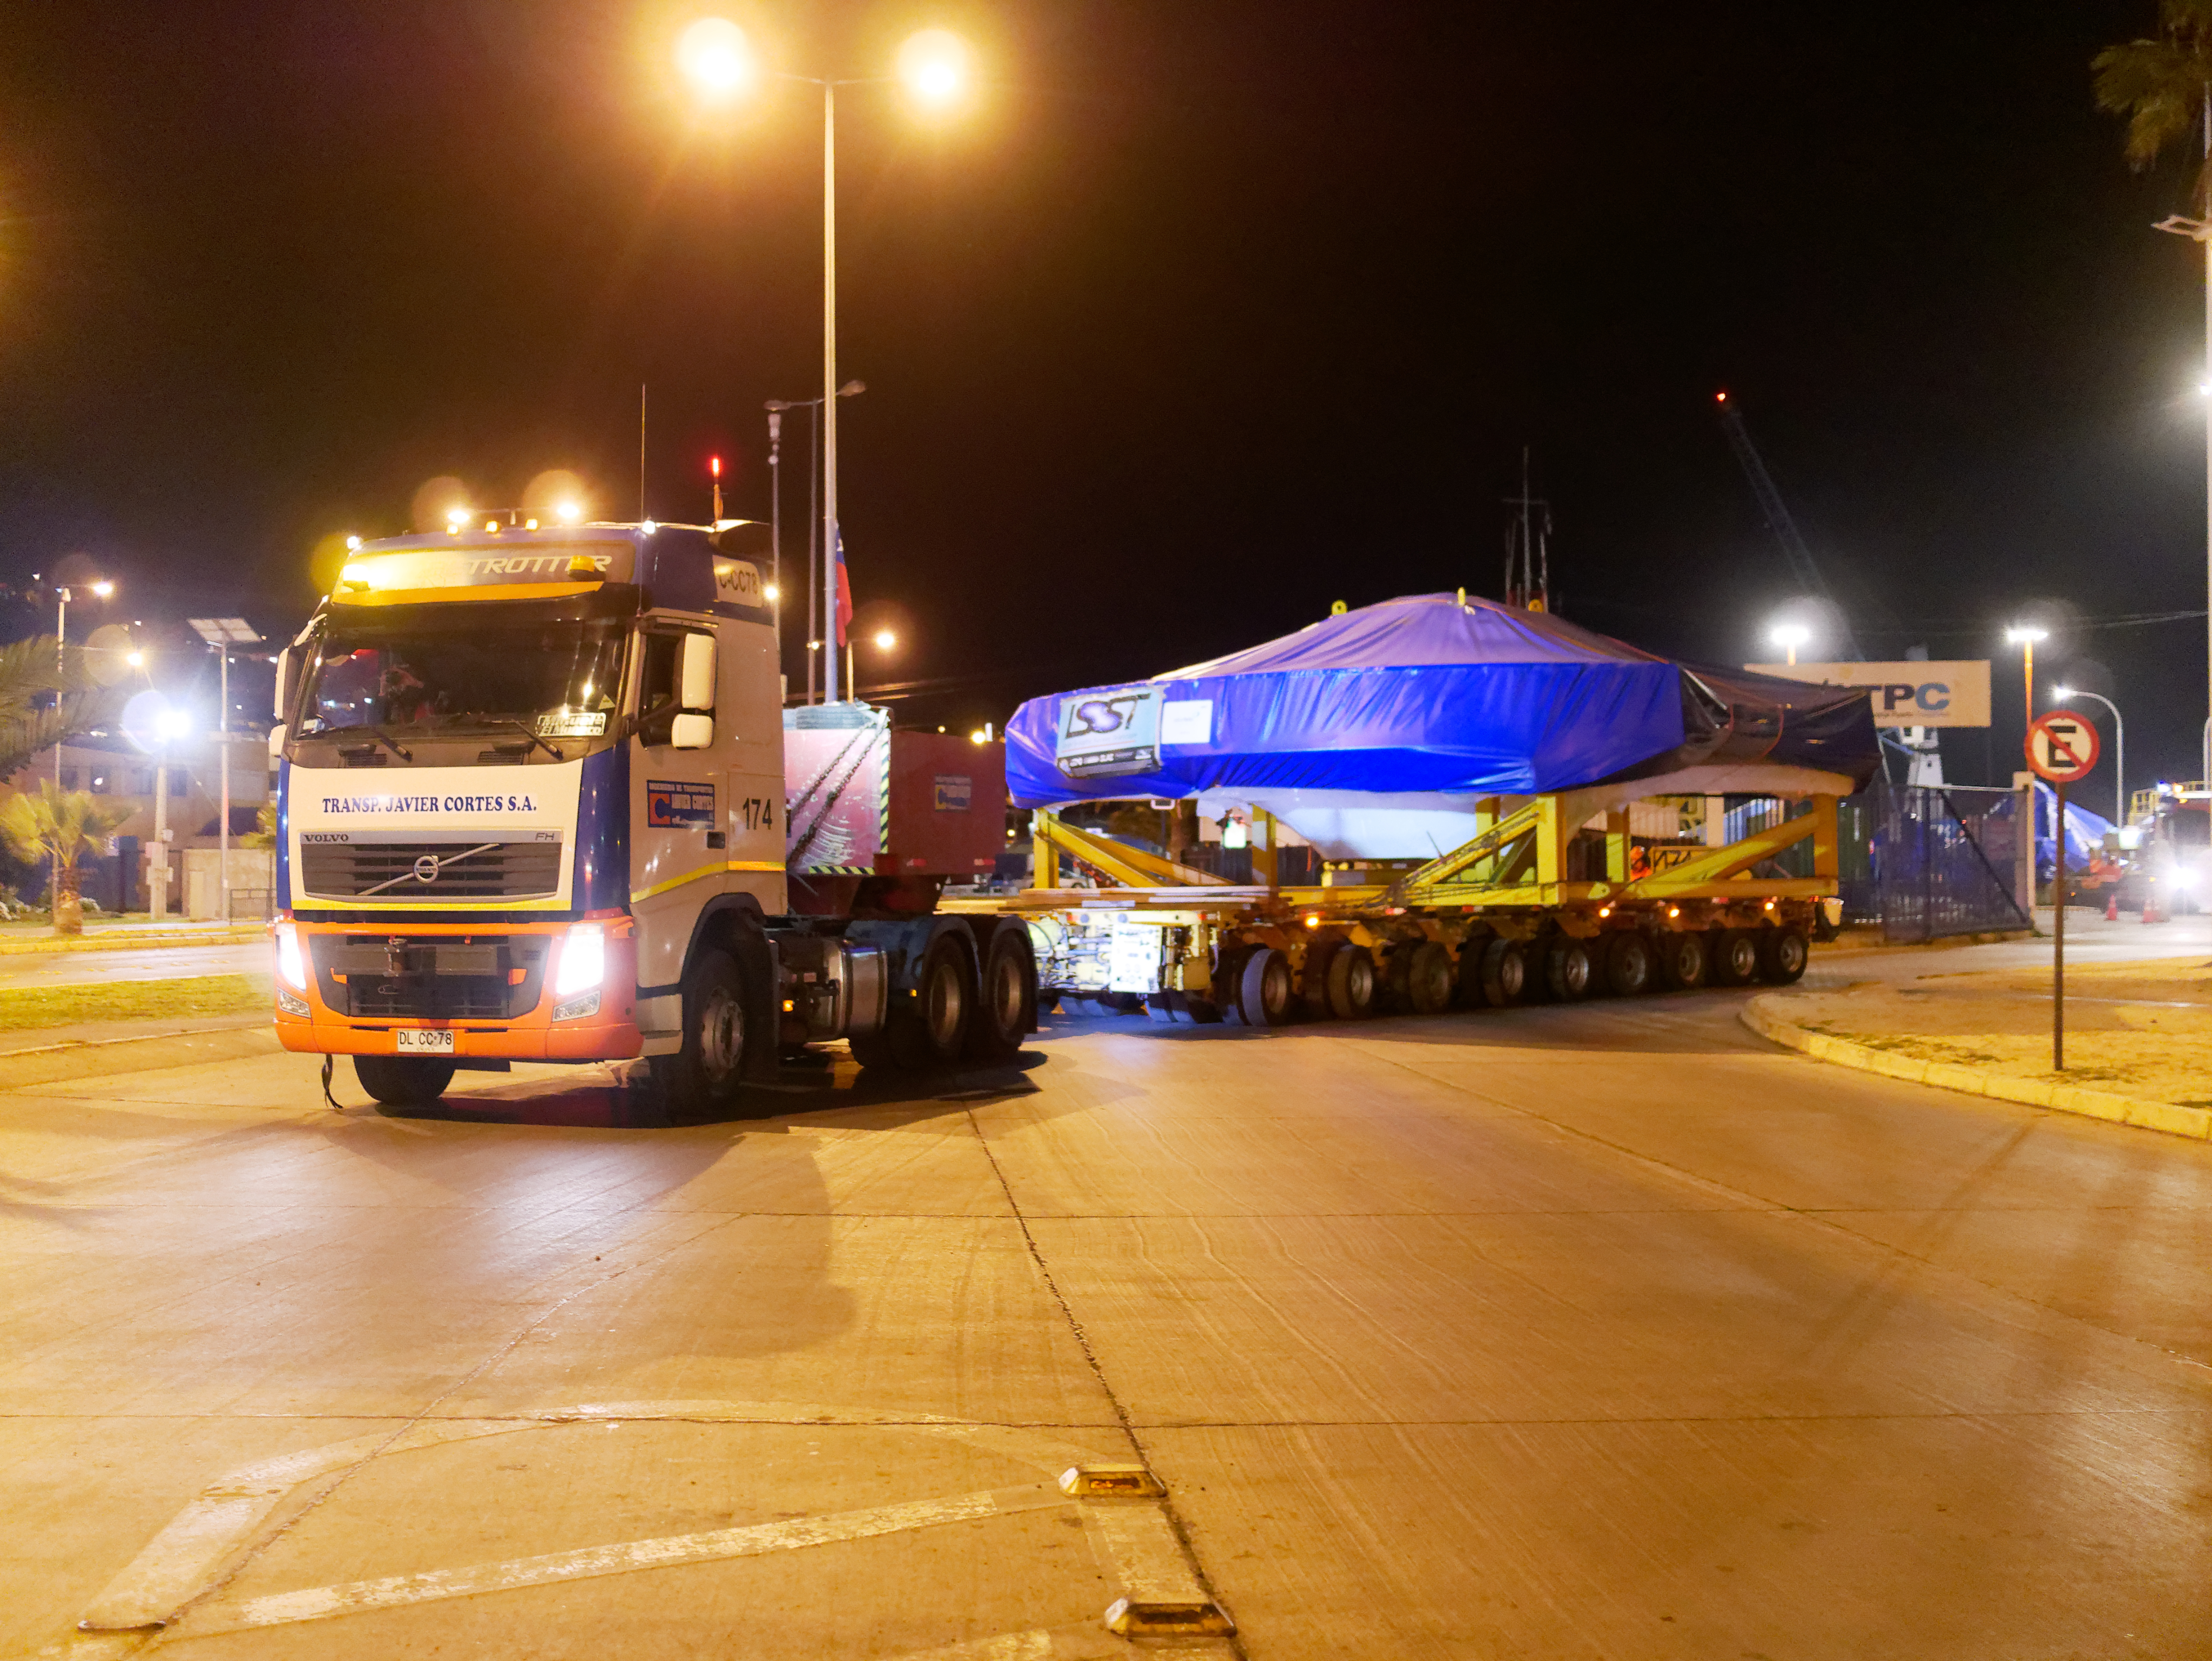

TMA Arrival and Transport

The LSST Telescope Mount Assembly (TMA) was built in Spain and shipped to Chile in August, 2019 on a ship named Lisa Auerbach. In Spain, the huge structure was disassembled into more than 25 individual pieces for transport; each piece was wrapped in sturdy vinyl to protect it during shipping. The ship arrived in Coquimbo in early September, and the TMA cargo was unloaded and transported to the summit on a fleet of specialized transport vehicles operated by Javier Cortes S.A.

Credit: Rubin Observatory/NSF/AURA